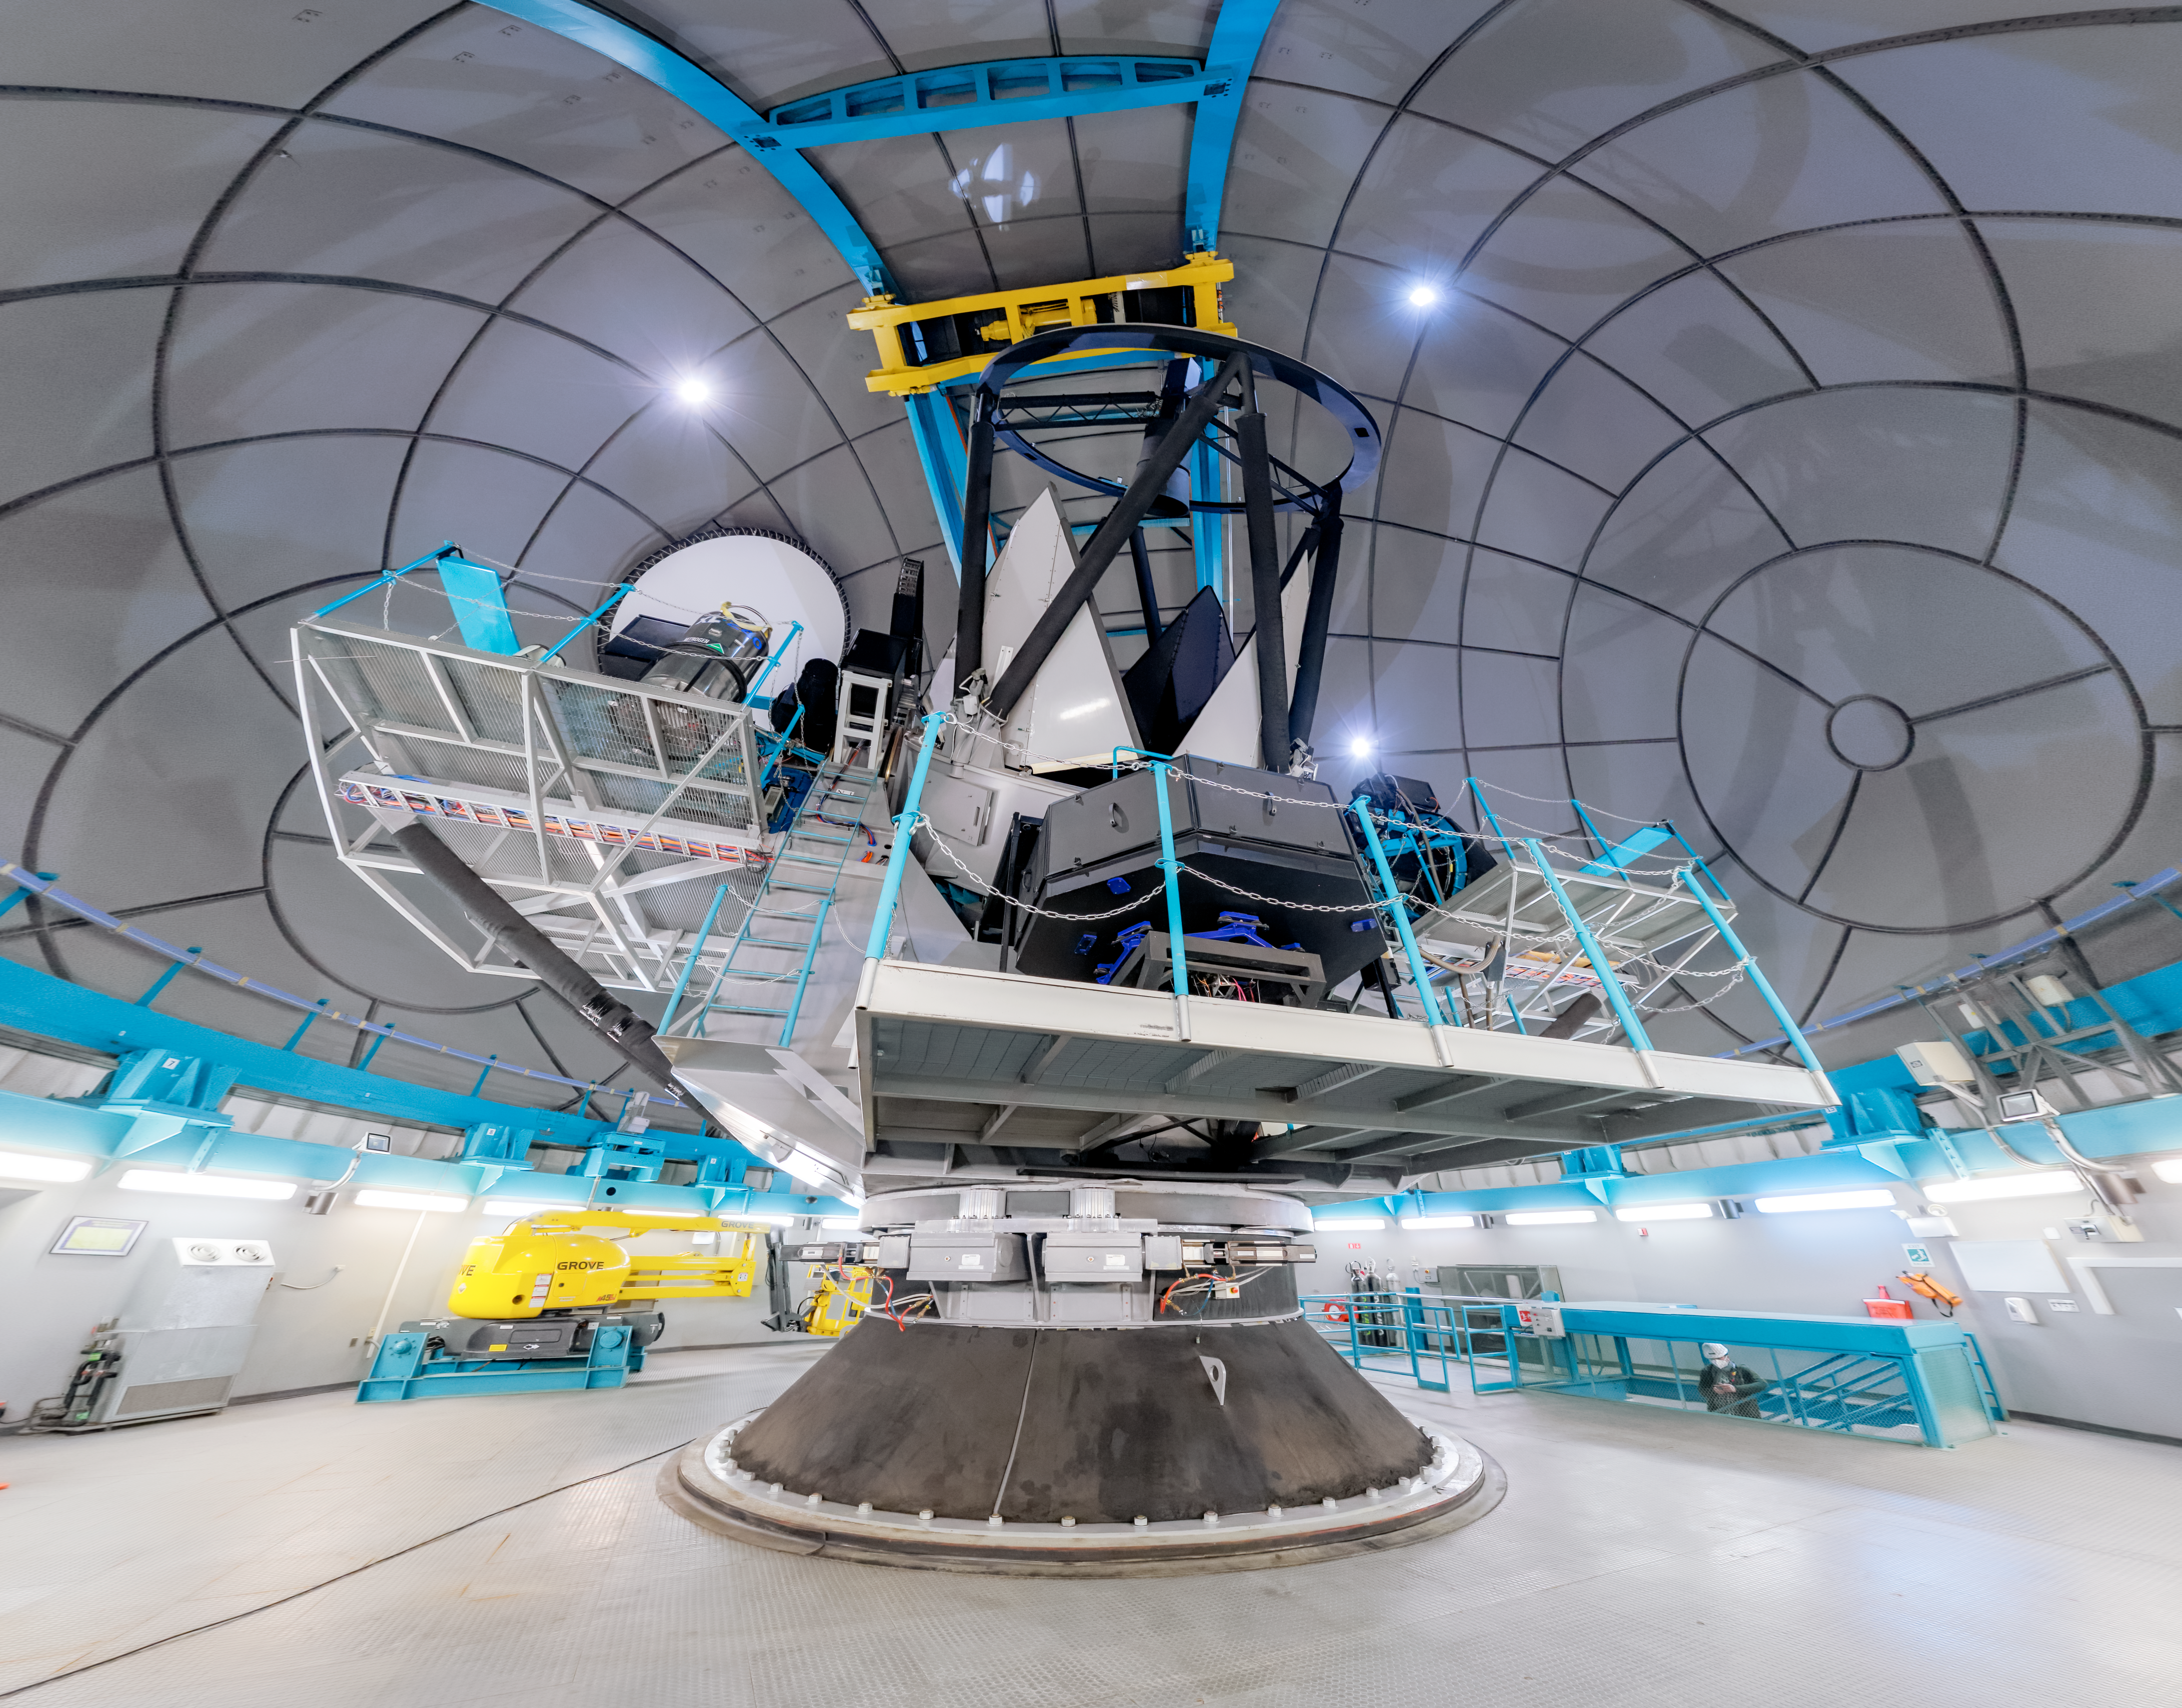

SOAR Telescope Interior Panorama

A panoramic shot inside the SOAR Telescope on Cerro Pachón in Chile.

Credit: NOIRLab/NSF/AURA/P. Horálek